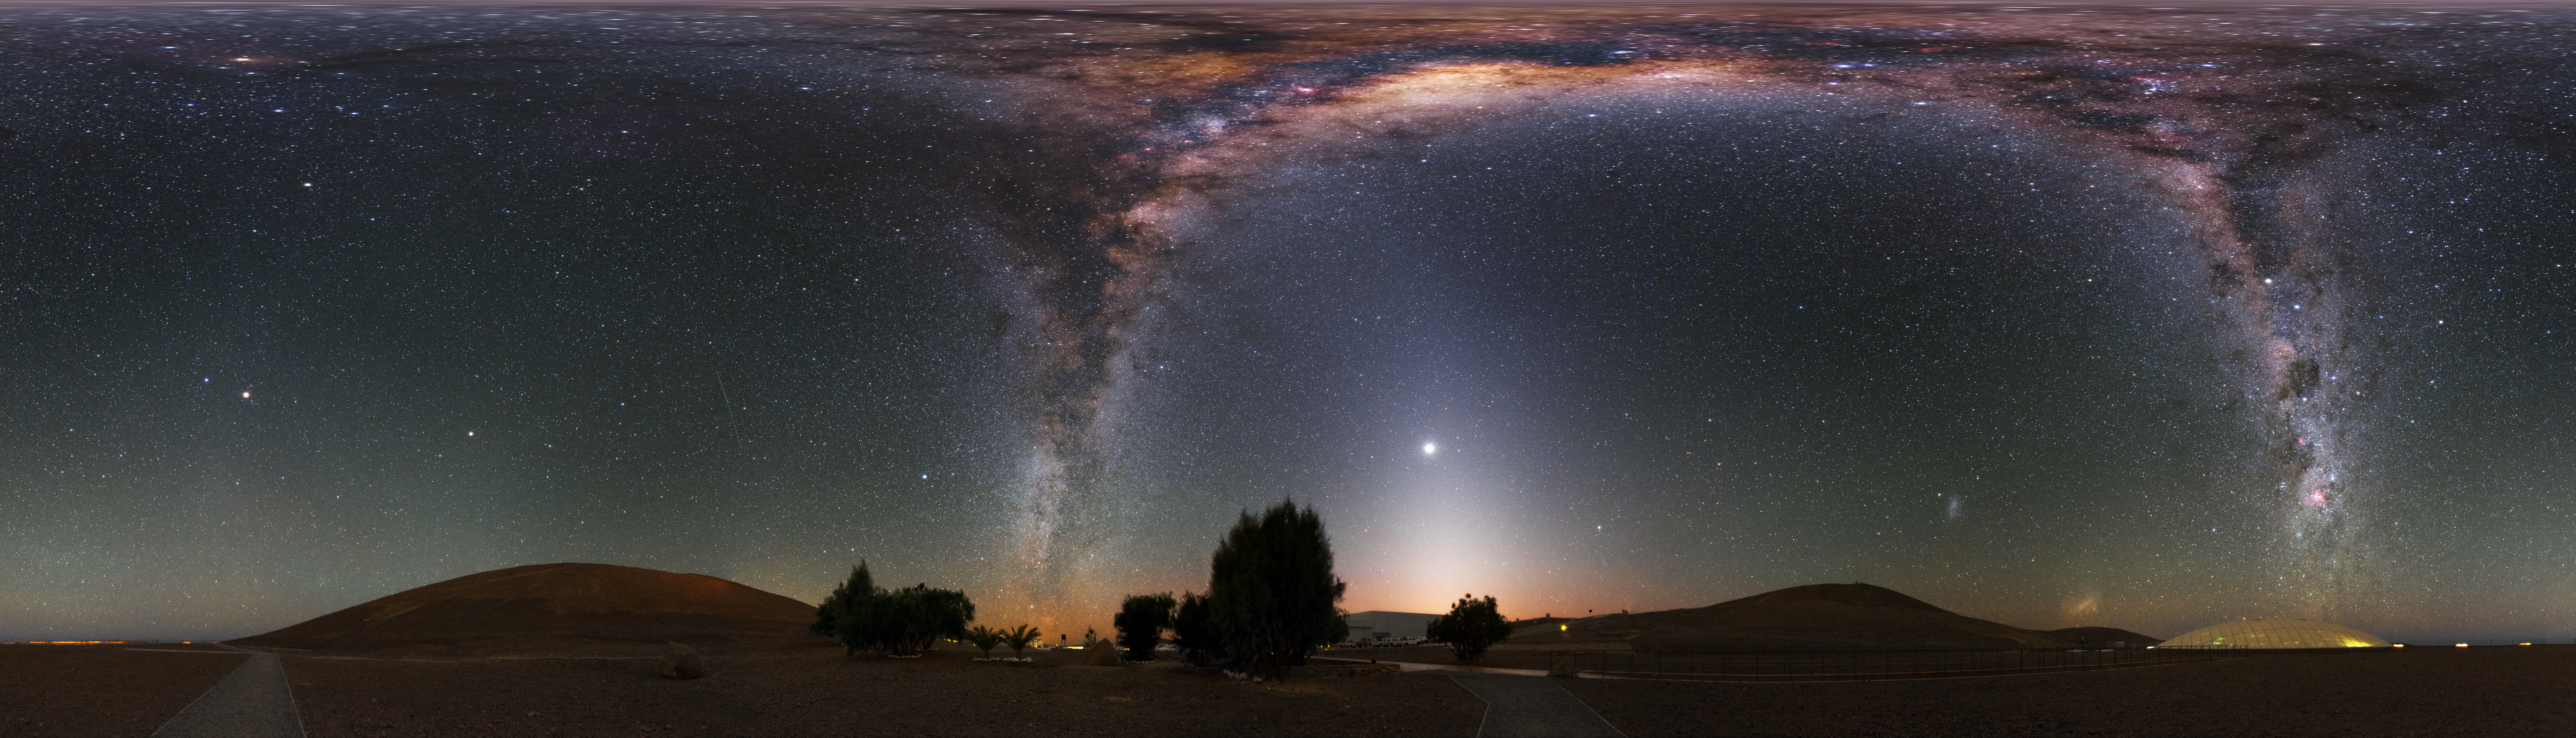

Milky Way at the Residencia

This stunning ultra high-definition equirectangular panorama image shows the Residencia, hotel for observers at the Paranal observatory. Above the hotel the bright band of the Milky Way shines with all its fascinating details.

Credit: Y. Beletsky (LCO)/ESO